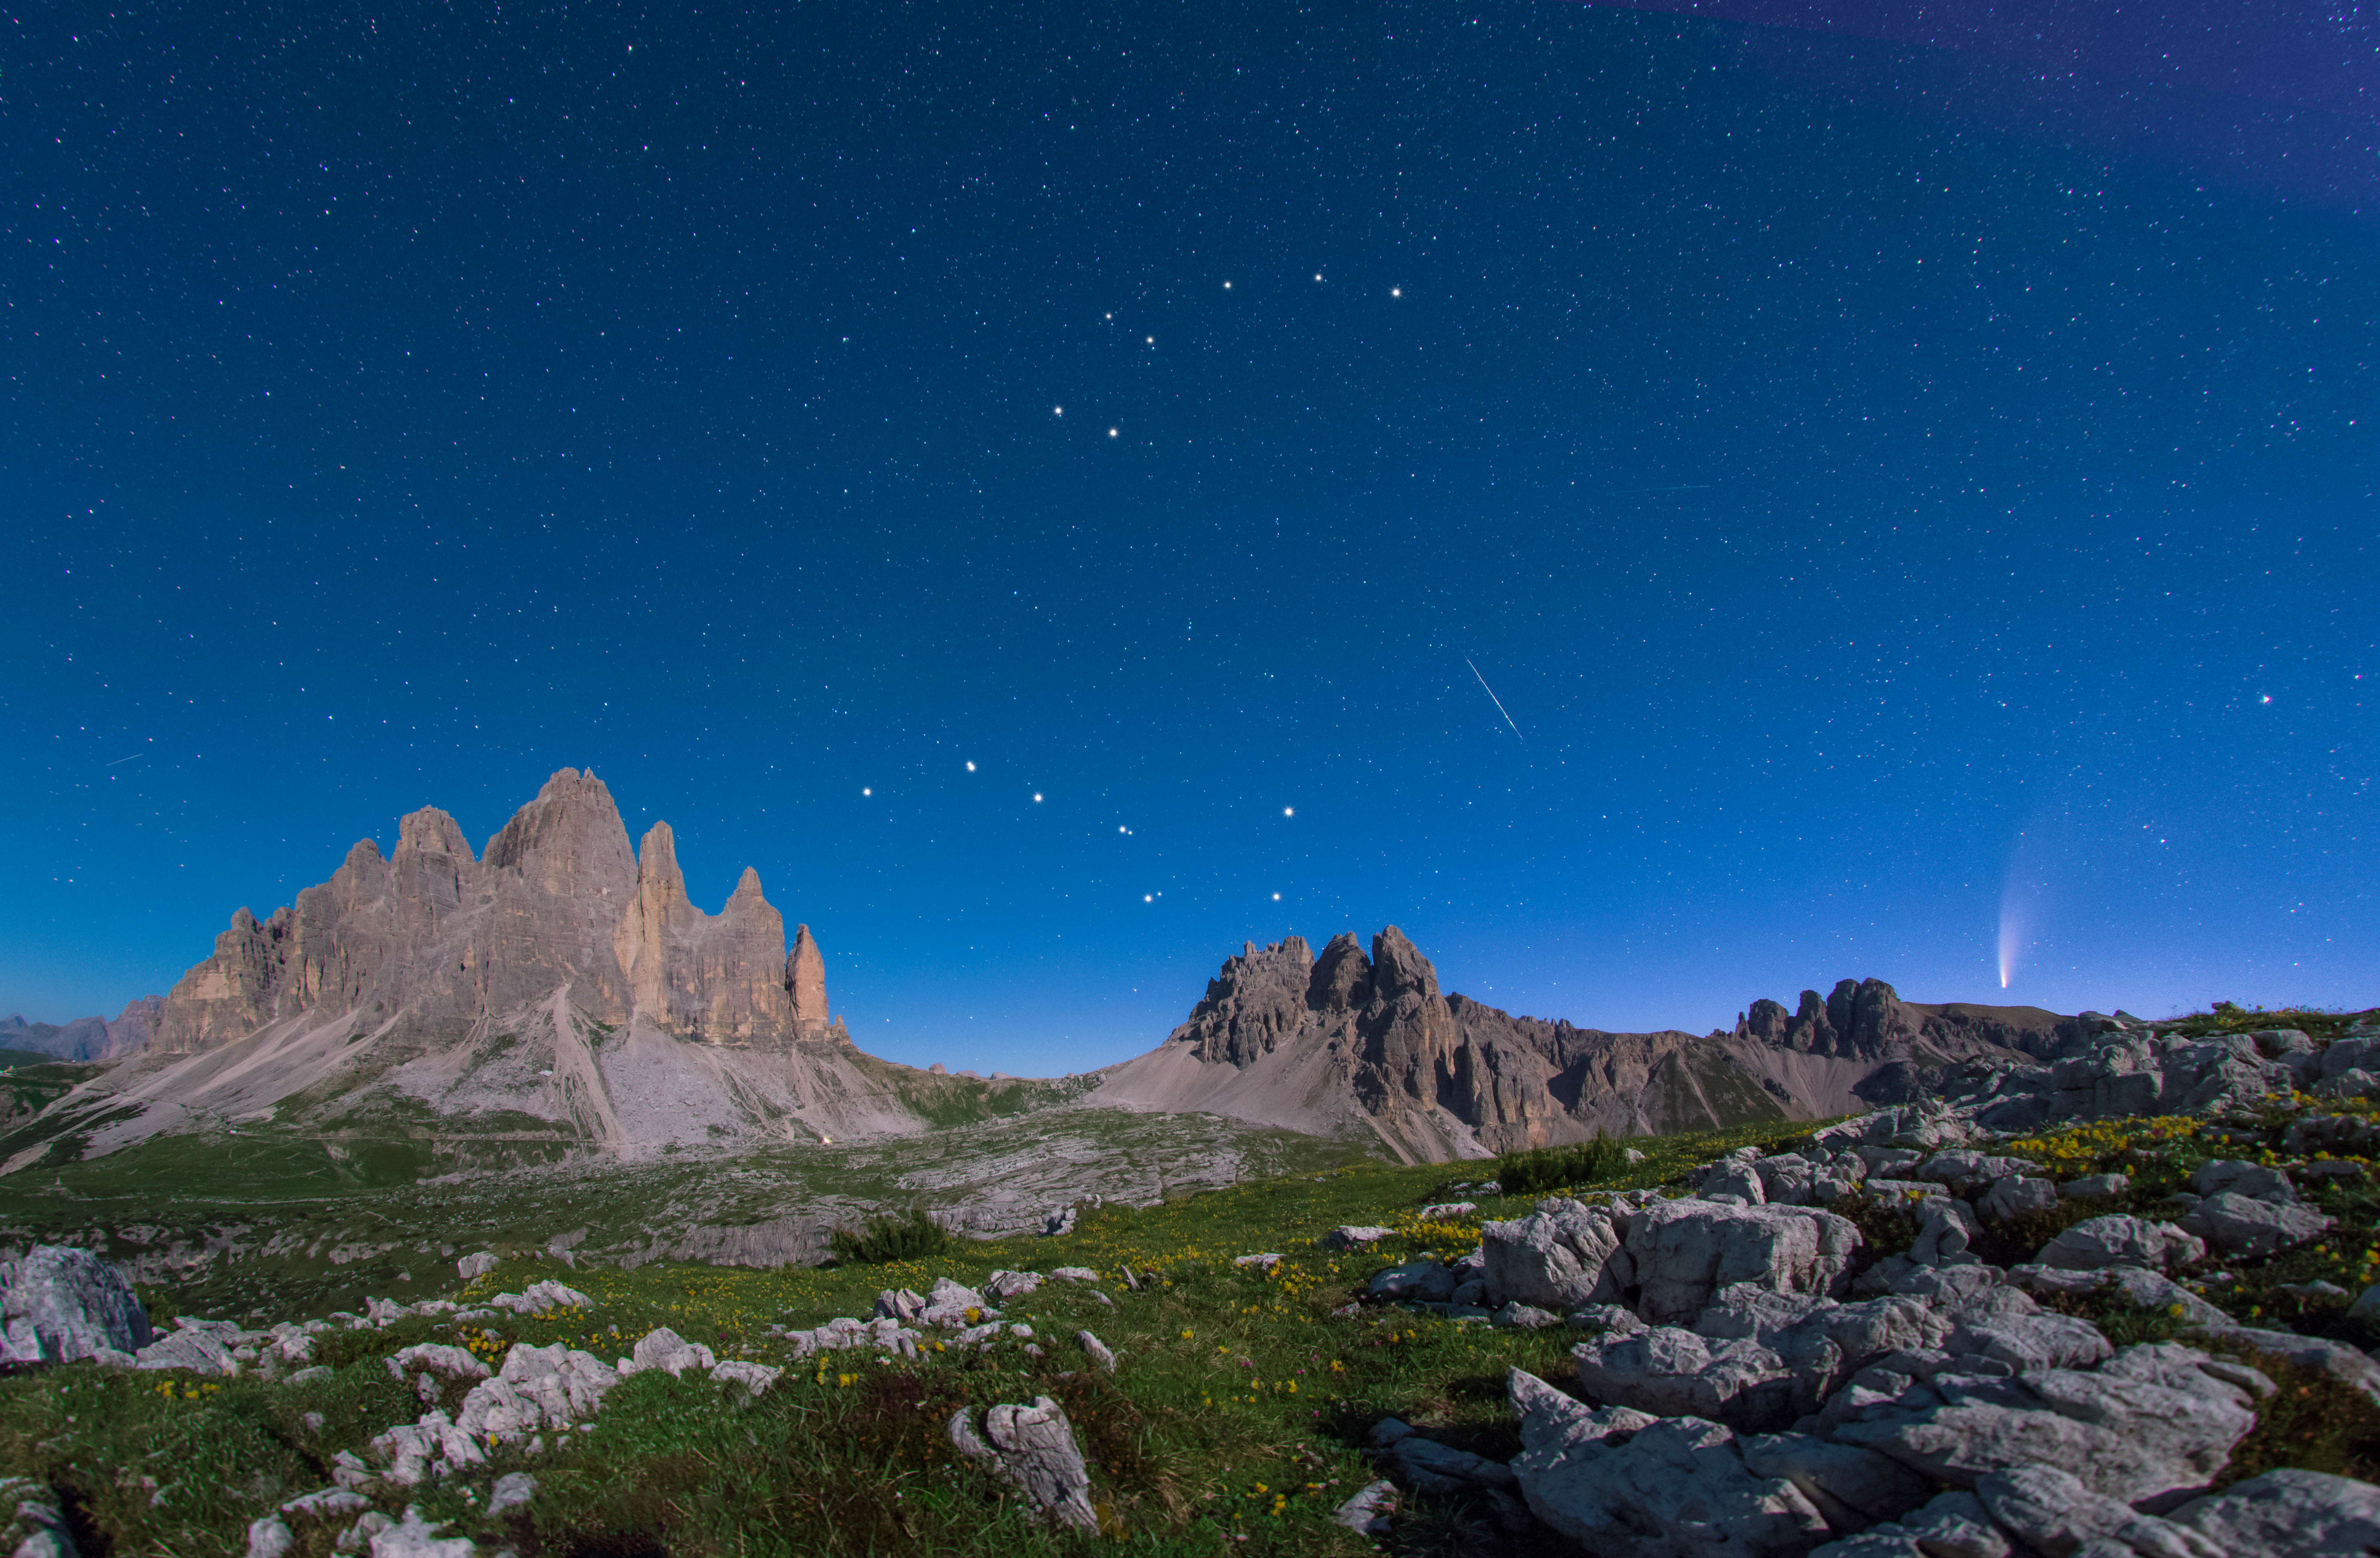

Big Dipper in Autumn

Image title: Big Dipper in Autumn
Author: Giorgia Hofer
Country: Italy

Ursa Minor, the Little Bear, is a constellation of the northern hemisphere, and it contains the northern celestial pole, in our current epoch marked by a bright star called Polaris or the Pole Star. For centuries Polaris has been used for navigation in the northern hemisphere, as it has been almost at the exact pole position for roughly 200 years. In the Middle Ages and antiquity, there was no pole star; the celestial north pole lay in a dark region and the Greeks considered the “Little She-Bear” as a companion of the “Great She-Bear”, which is more easily recognizable. The brightest stars of these constellations were alternatively also considered as chariots by the Greeks, as written in Aratus’s famous didactic poem from the 3rd century before the common era. The most famous asterism in Ursa Major, composed of seven stars, has different names across the (northern) world. While considered as a chariot by the Greeks, it is “The Northern Dipper” in China, and “The Seven Oxen” for the ancient Romans.

It was also the navigational purpose that led to the name The Great She-Bear, Ursa Major; for the Greeks, travelling towards the direction of the horizon above which Ursa Major appears meant moving towards the land of the bears (northern Europe). An animal is clearly recognizable when taking into account all the fainter stars in the vicinity of the seven bright ones. They considered it a female bear because Greek mythology connects this animal with the nymph Callisto, whose story describes the initiation rituals for women.

During the year the relative positions of Ursa Minor and the Big Dipper don’t change, but all stars appear to be moved in a circle around Polaris. This star pointing due north lies at the point where Earth’s rotational axis intersects the celestial sphere. The shift of constellations throughout the year is a globe-clock or a globe-calendar, used by ancient civilizations to measure the year, and to predict the changes of seasons. It helps to establish, for instance, the best time for sowing and sailing as winds change with the seasons.

Credit: Giorgia Hofer/IAU OAE